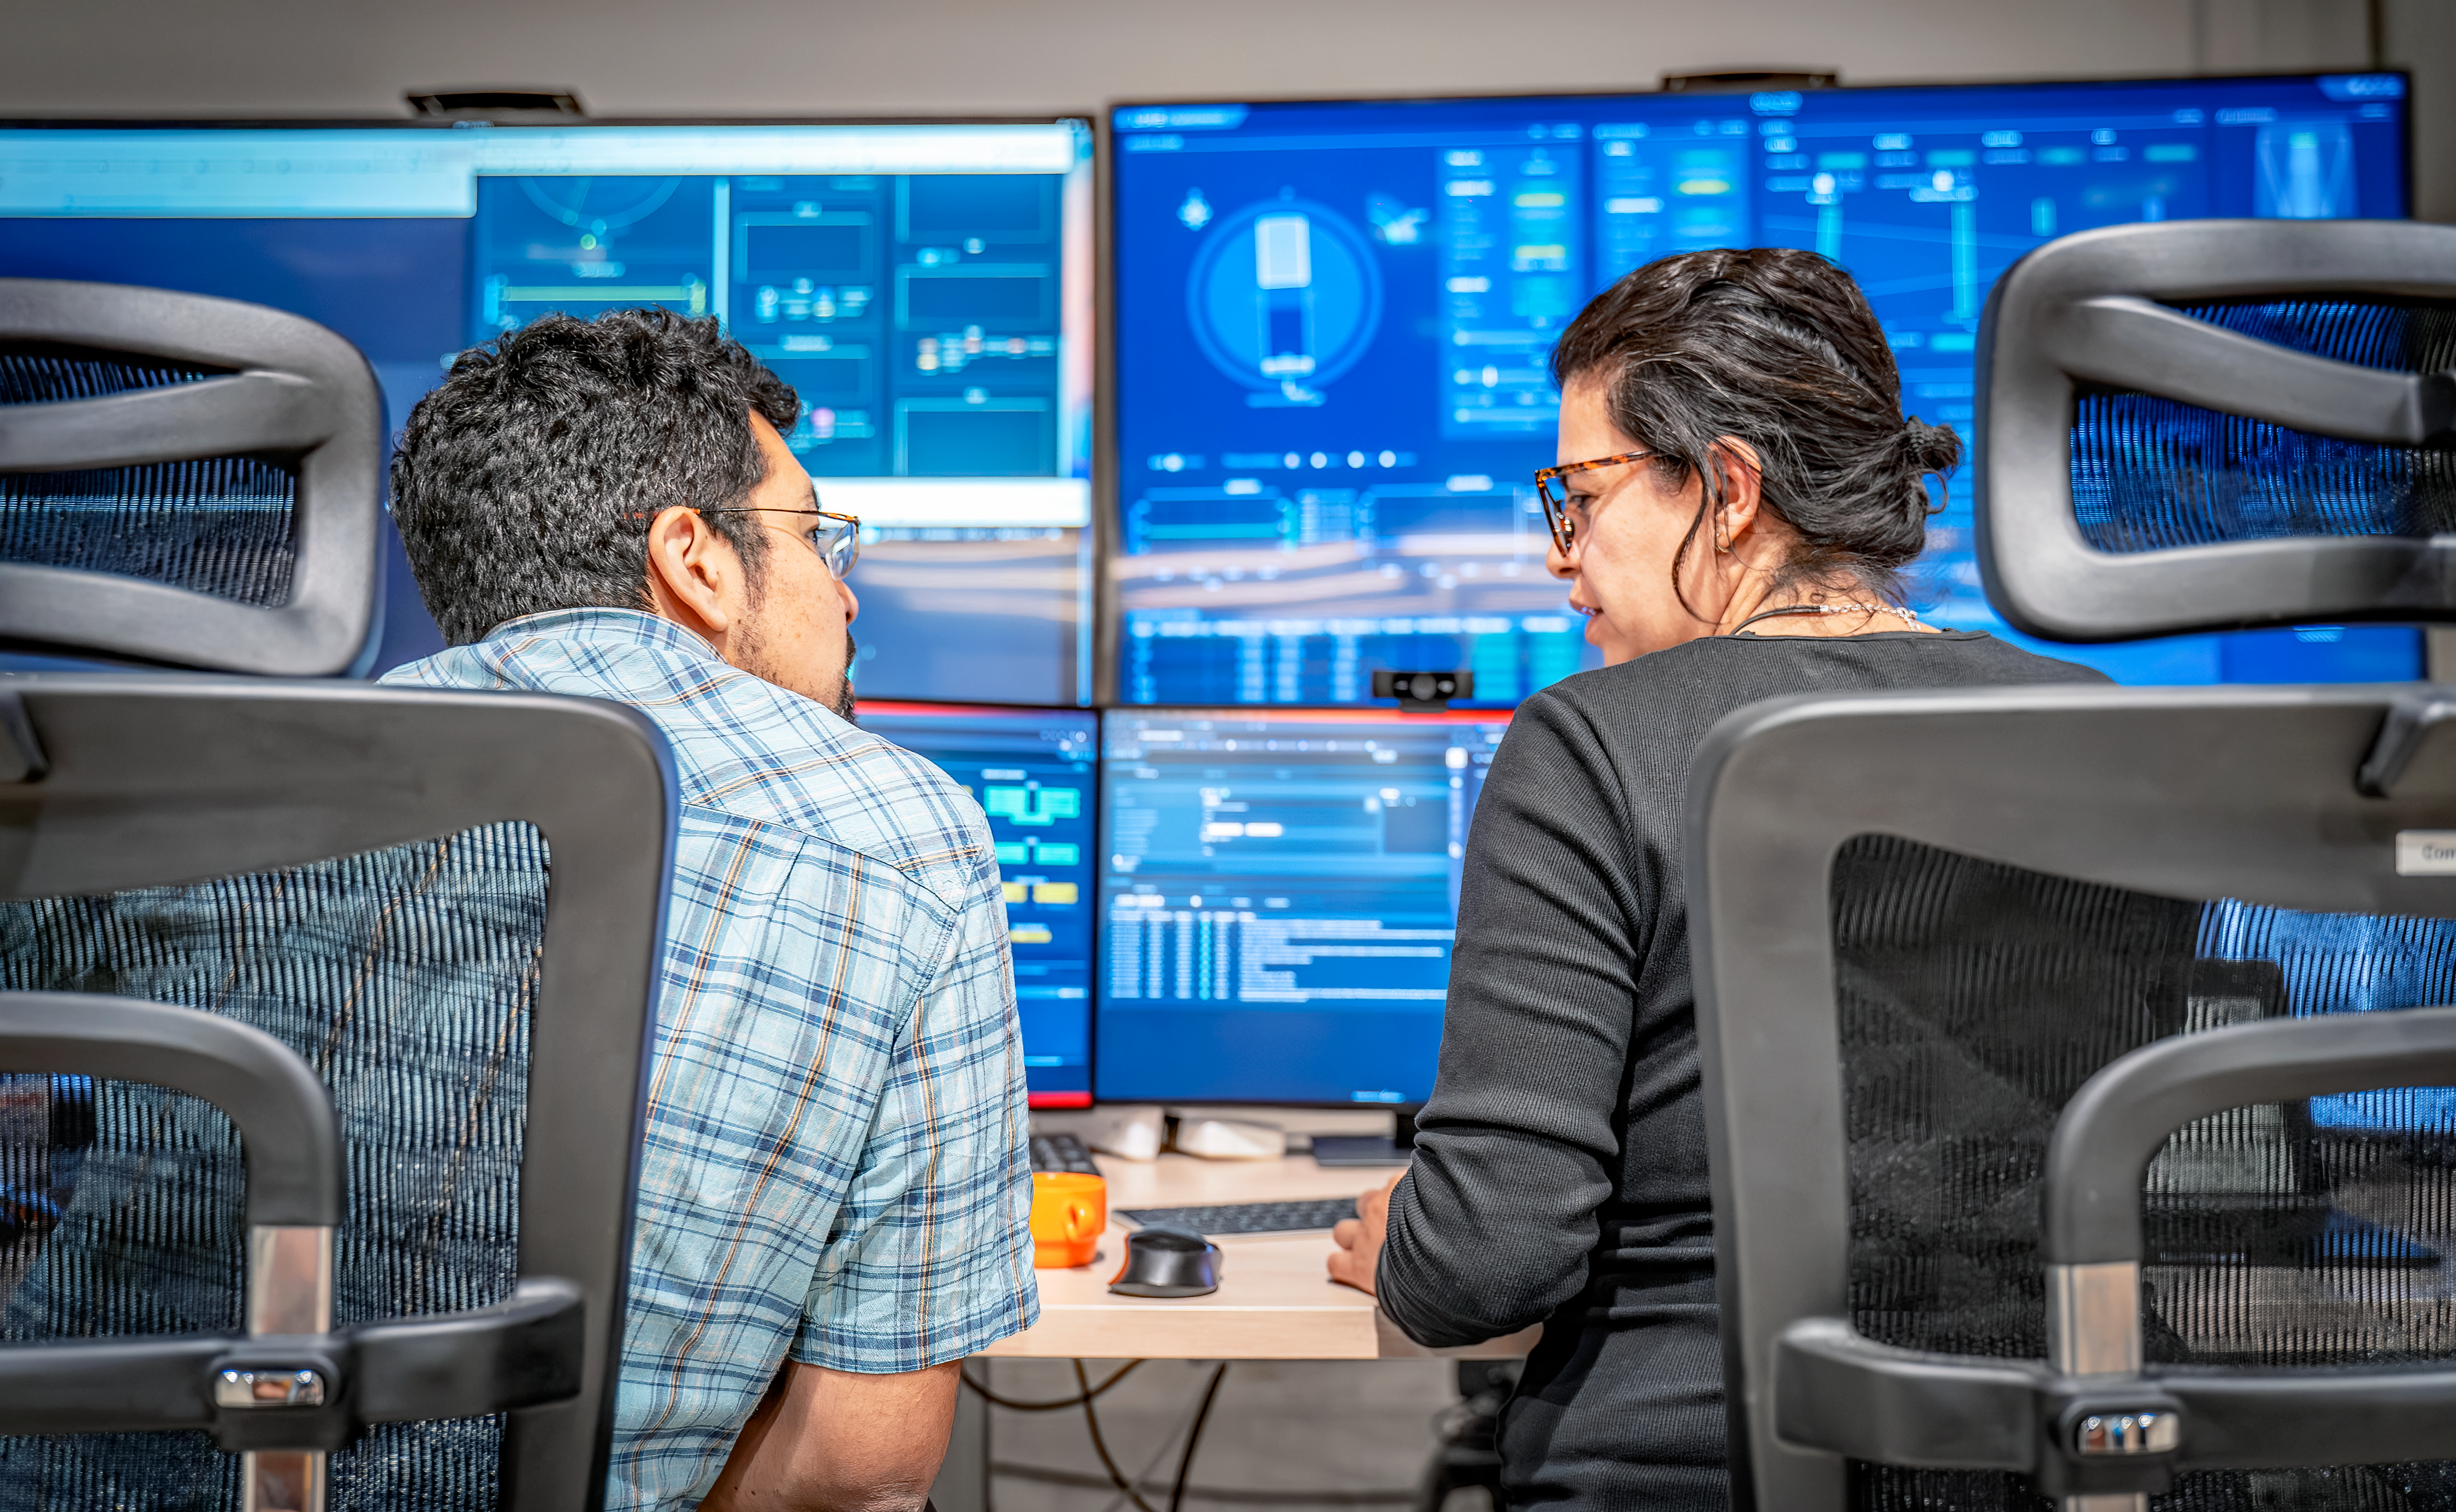

Rubin Observatory observing specialists at work in the control room on Cerro Pachón, March 14, 2024

NOIRLab observing specialists Carlos Morales (left) and Karla Peña (right) in the Rubin summit control room at Rubin’s mountaintop site of Cerro Pachón, Chile.

Credit: NSF–DOE Vera C. Rubin Observatory/NOIRLab/SLAC/AURA/A. Pizarro D.